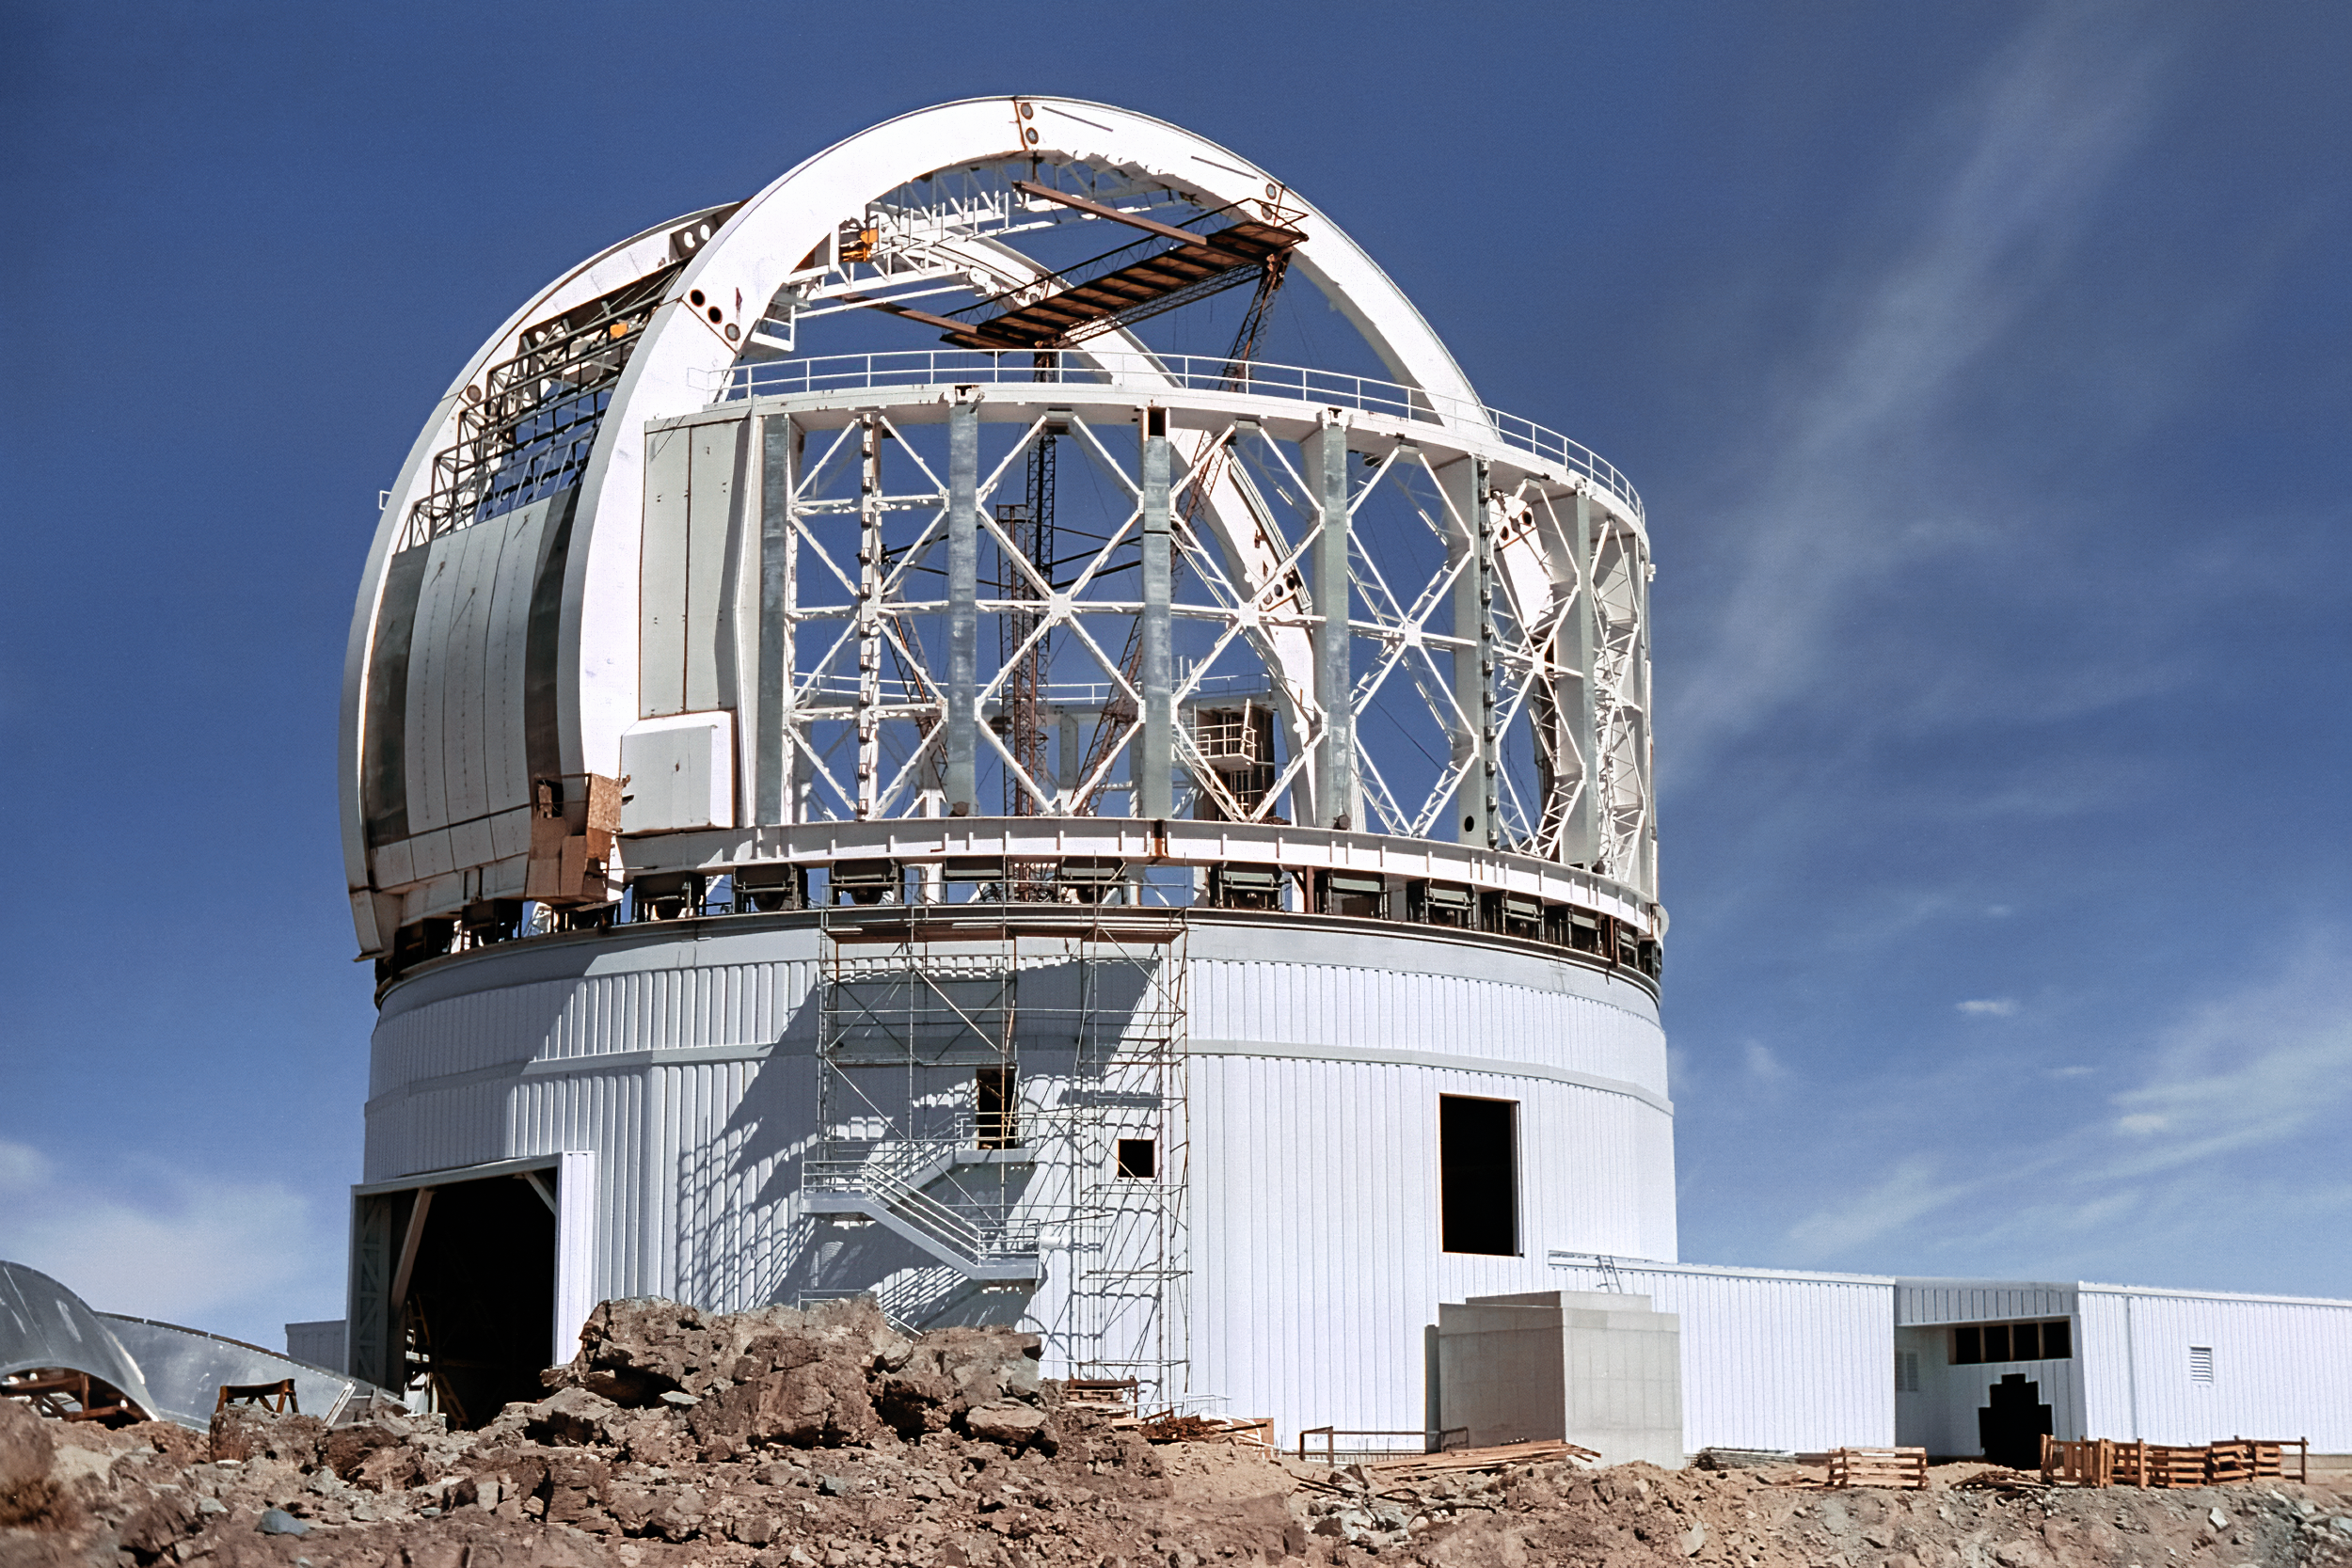

Building Gemini South

The dome enclosure of the Gemini South telescope at Cerro Pachón under construction. In this photo taken on 22 April 1998, the dome's vent gates are being installed. These gates are openings in the dome which help regulate the temperature of the telescope.

Credit: NOIRLab